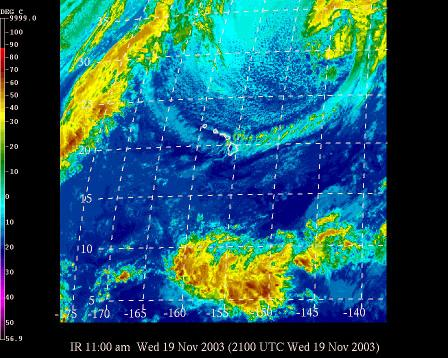

The Gemini Science Archive Prototype: Released !!

Credit: International Gemini Observatory/NOIRLab/NSF/AURA